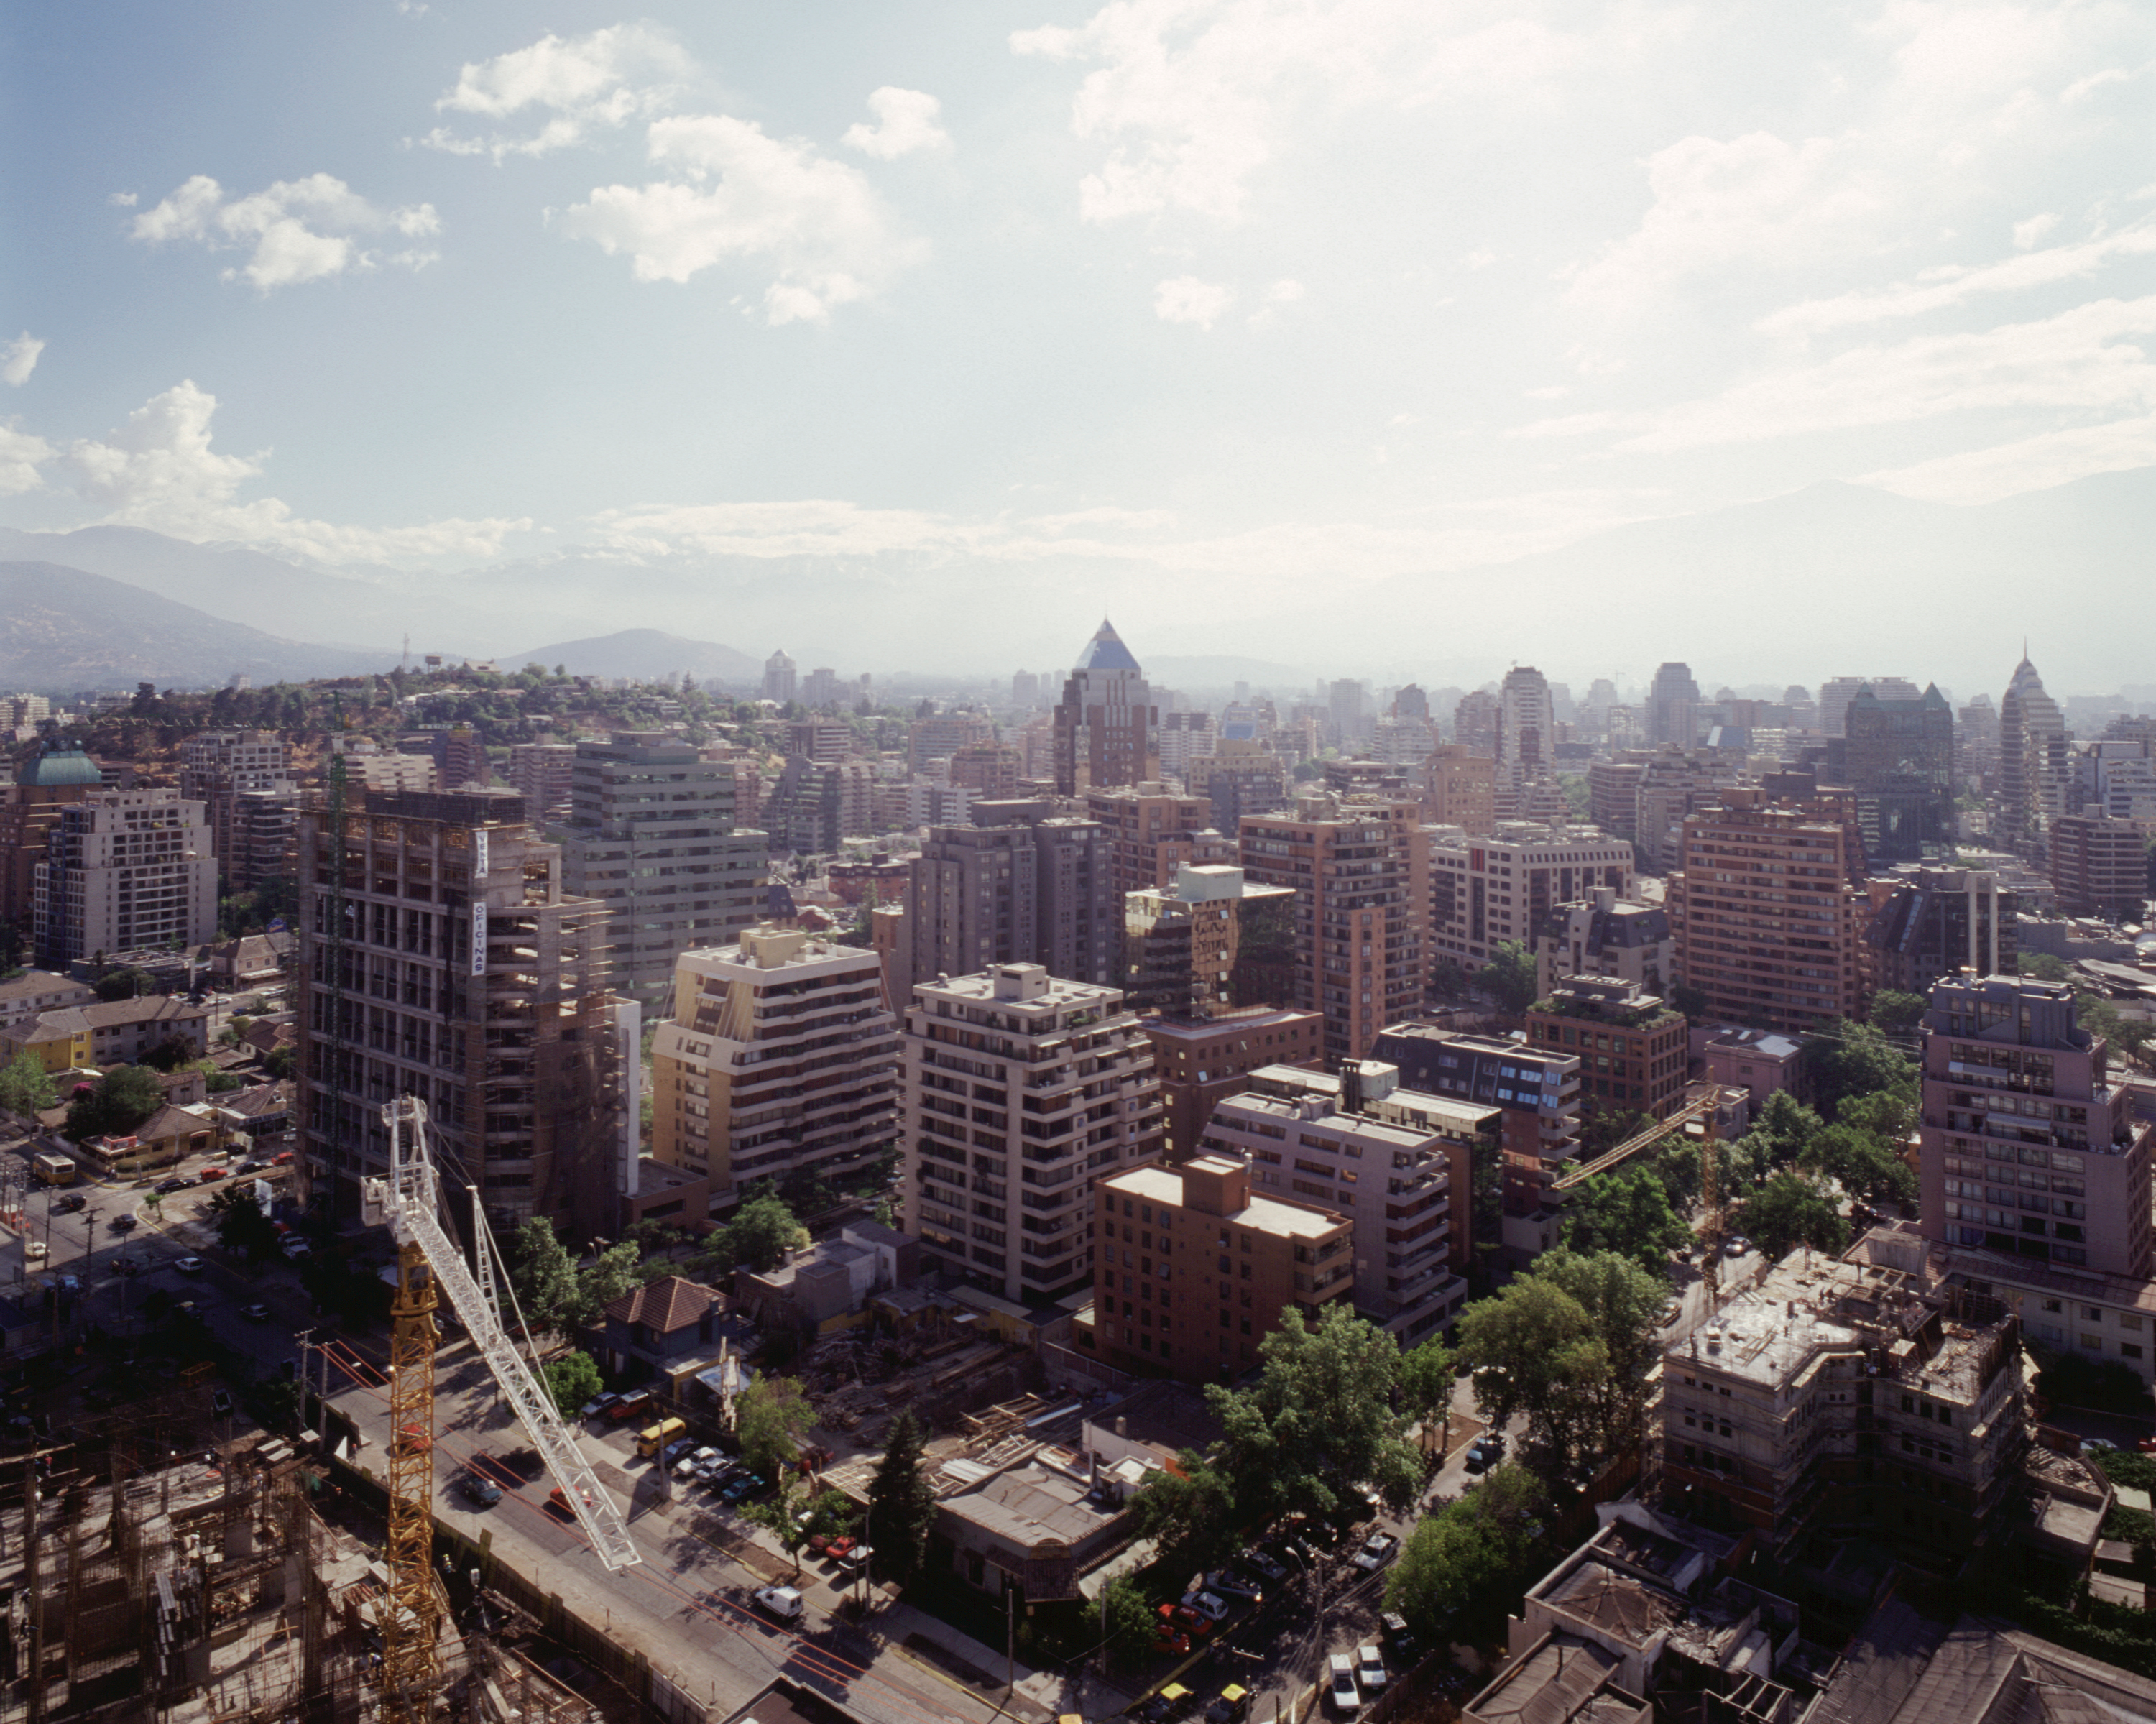

Santiago de Chile: view towards the centre

View towards the centre of Santiago de Chile, where the Chilean offices of ESO and ALMA are located.

Credit: ESO/H.H.Heyer